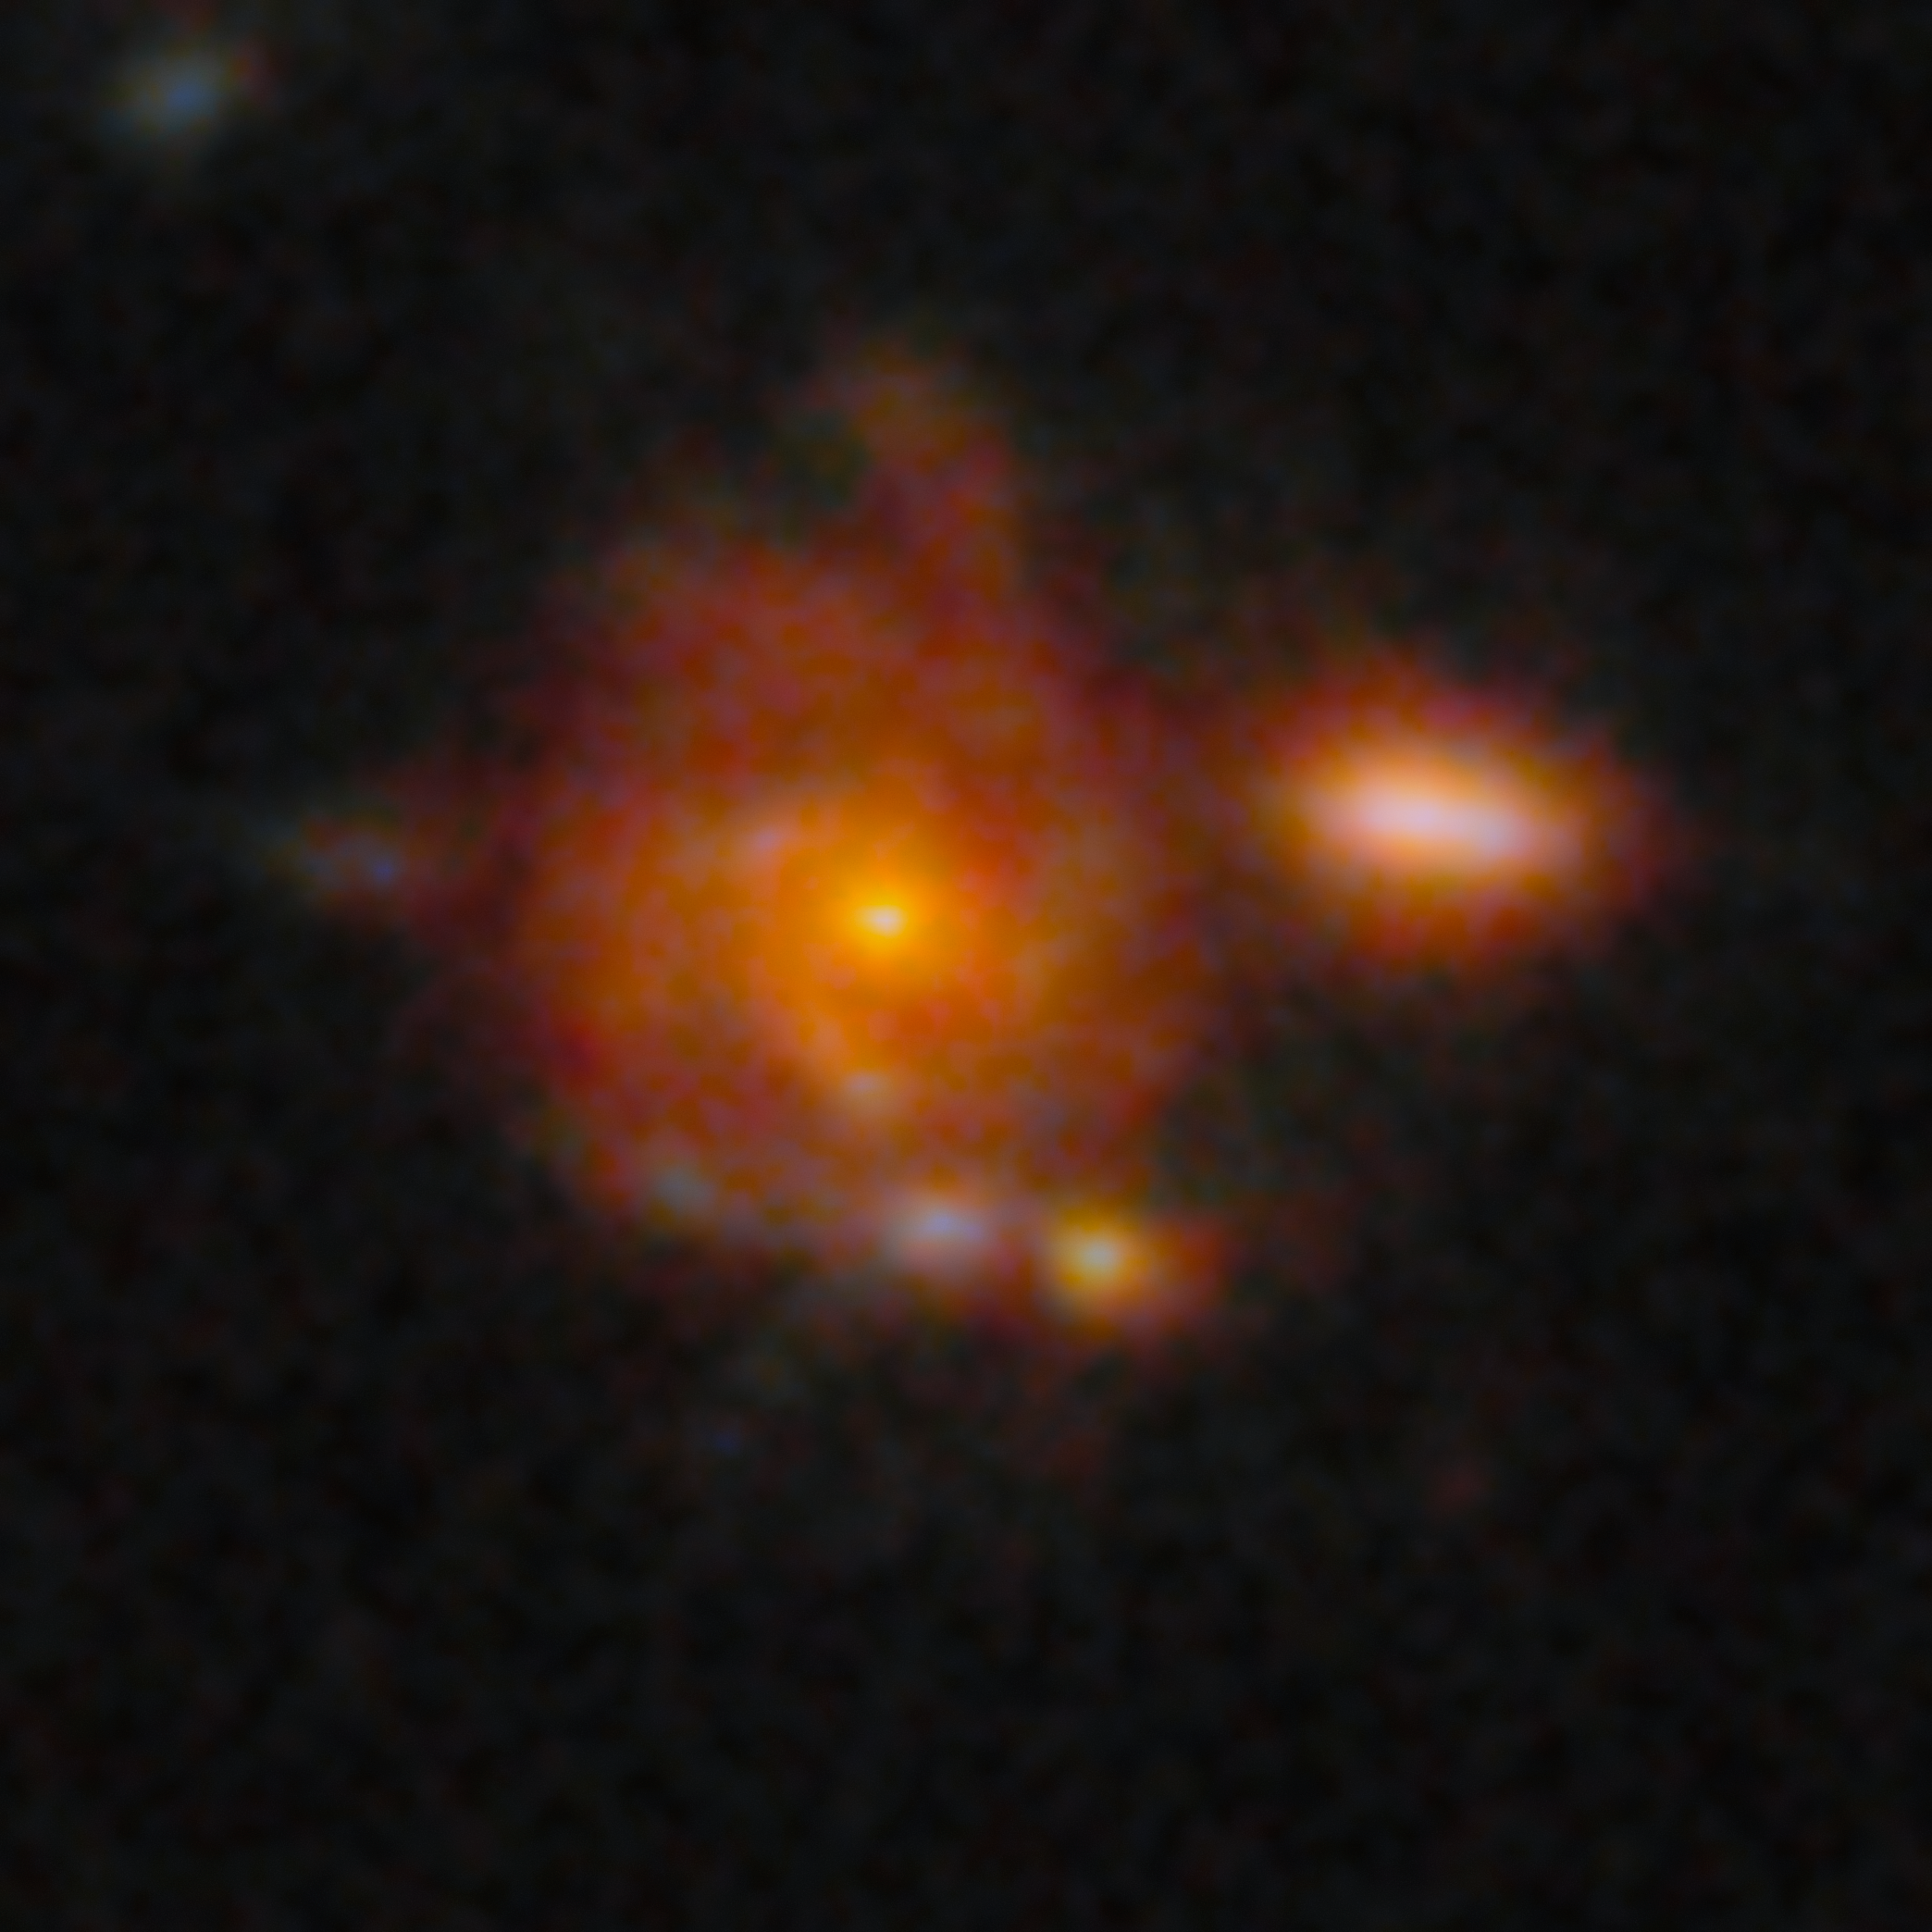

Zhúlóng: The most distant spiral galaxy

This image of Zhúlóng, the most distant spiral galaxy discovered to date, shows its remarkably well-defined spiral arms, a central old bulge, and a large star-forming disk, resembling the structure of the Milky Way. This galaxy was discovered as part of the PANORAMIC Survey — a wide-area imaging survey being conducted with the James Webb Space Telescope (JWST).

Credit: NOIRLab/NSF/AURA/NASA/CSA/ESA/M. Xiao (University of Geneva)/G. Brammer (Niels Bohr Institute)/D. de Martin & M. Zamani (NSF NOIRLab)